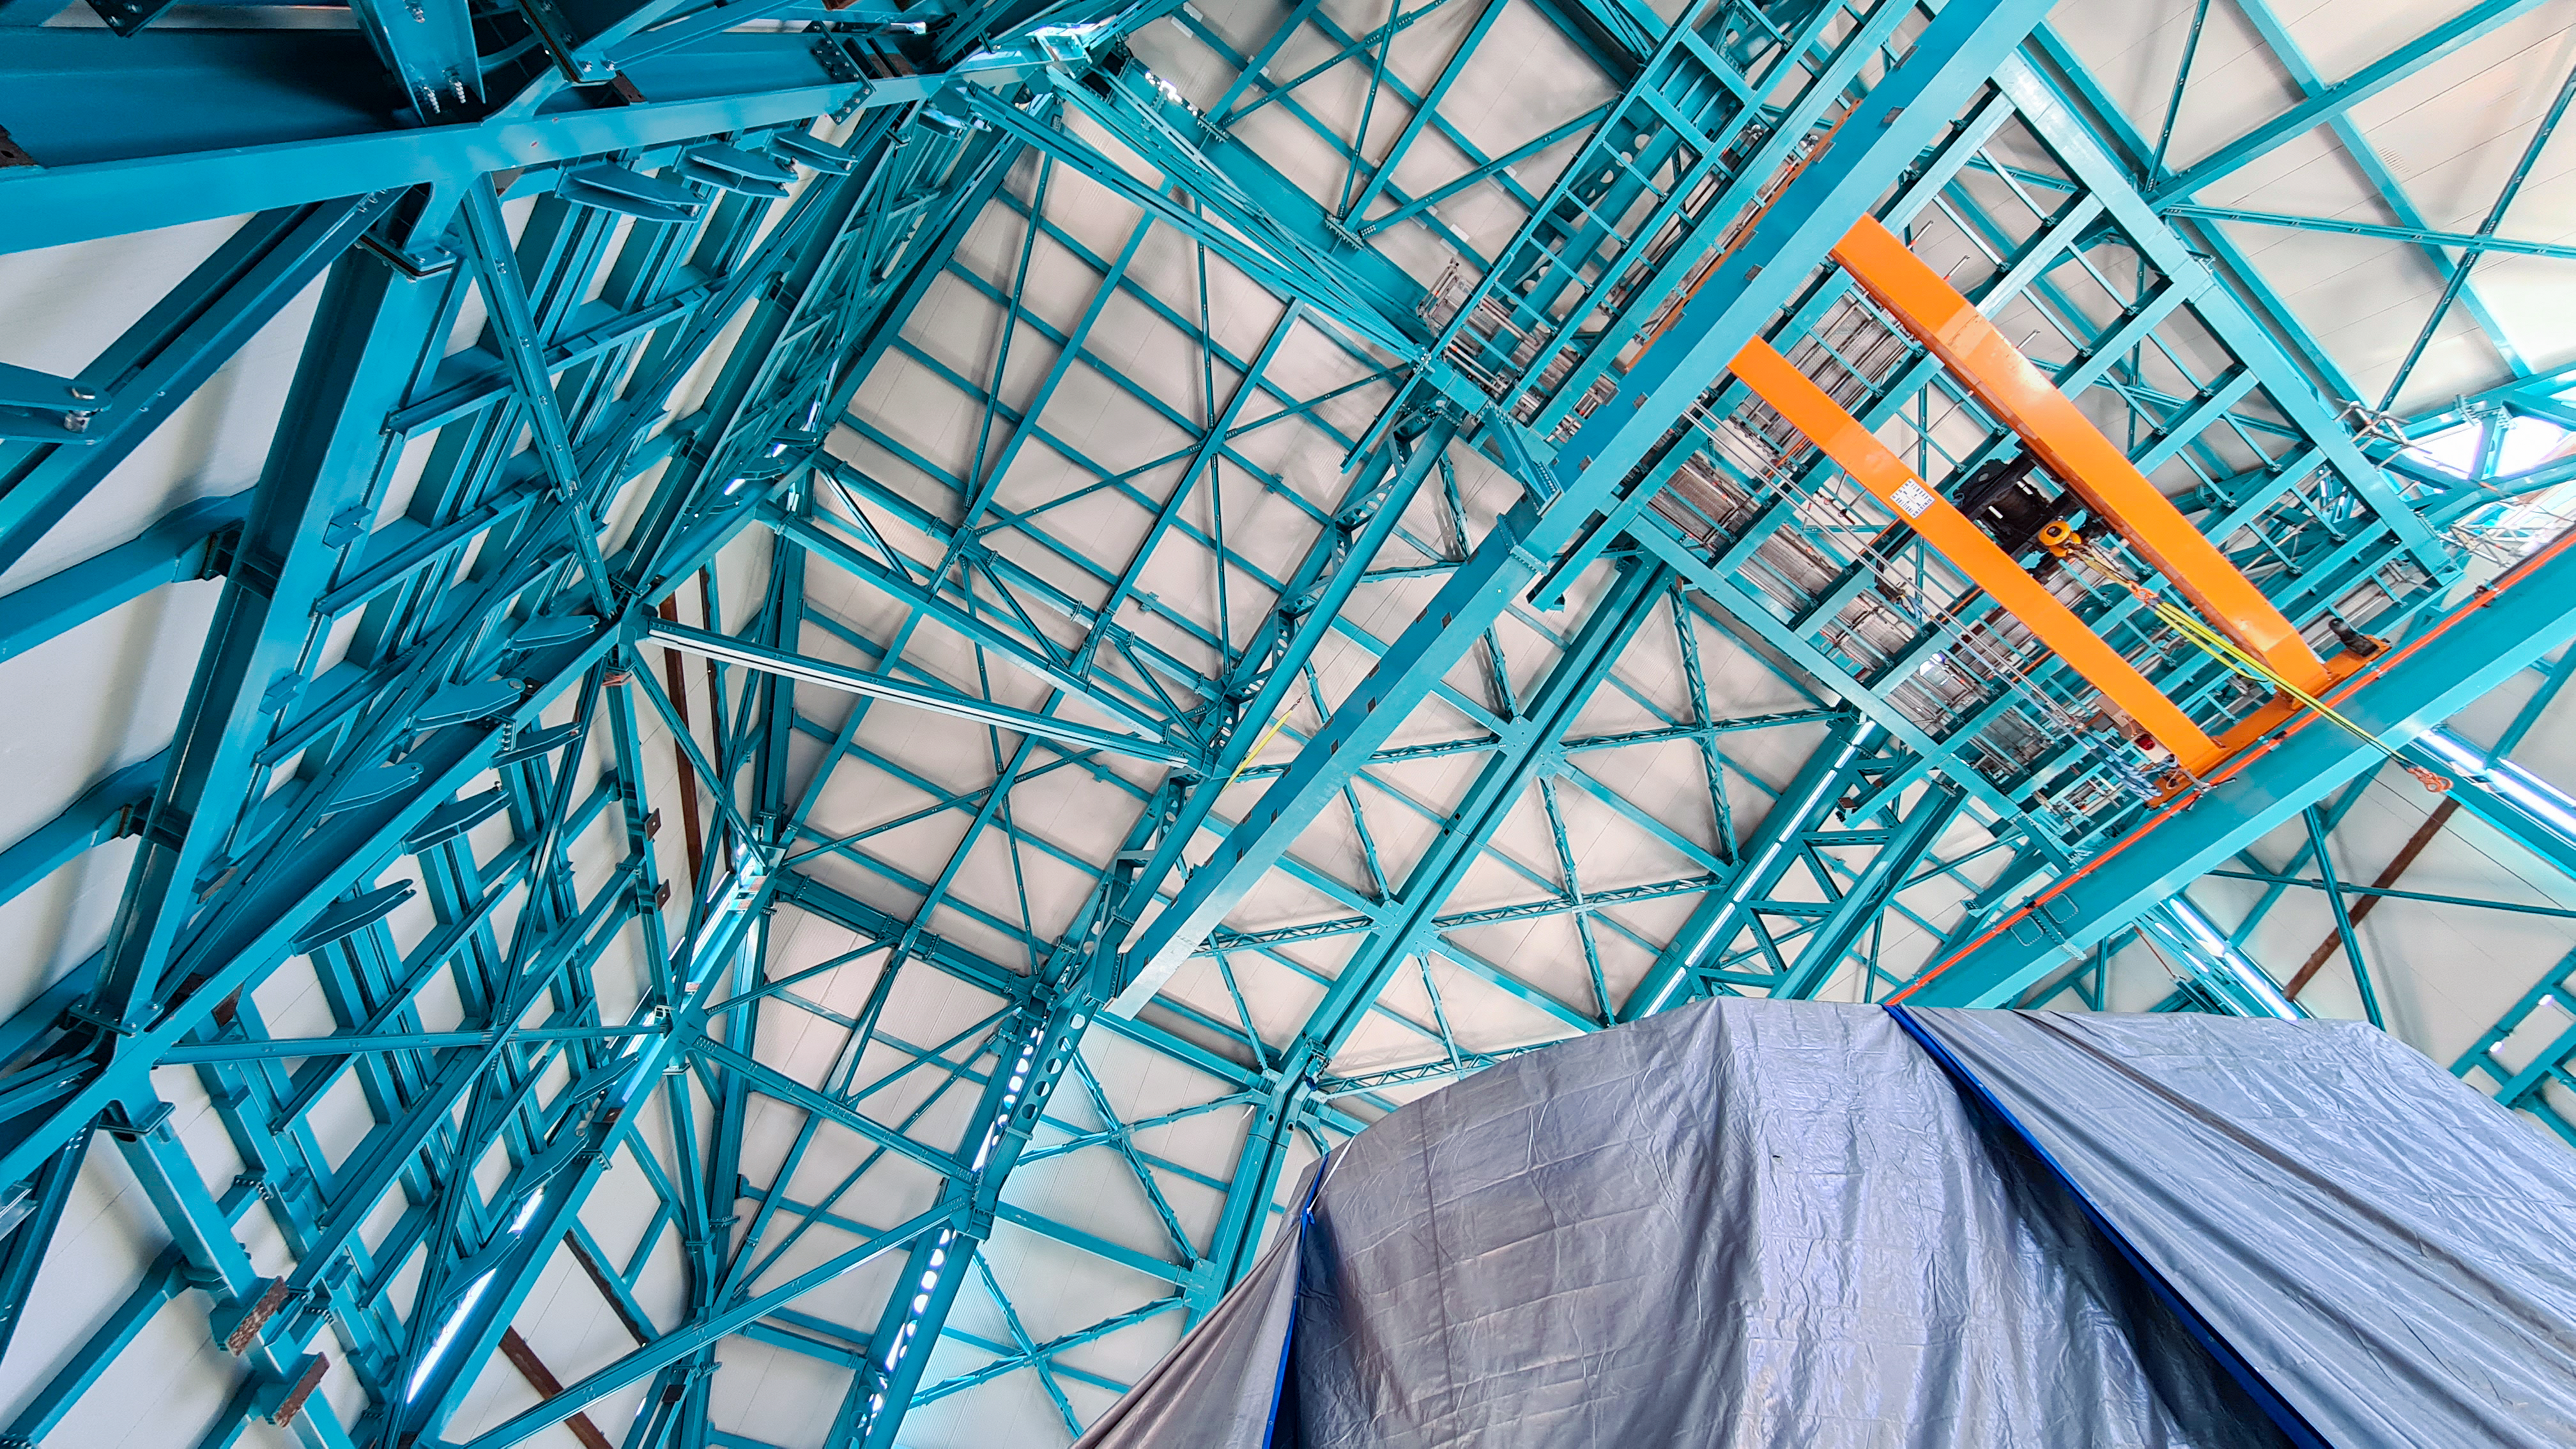

Rubin Observatory Dome

The contracted team for the dome is now about 20 people who are focused on getting the dome enclosed before the TMA team arrives in January. The dome cladding is going up fast!

Credit: Rubin Obs/NSF/AURA